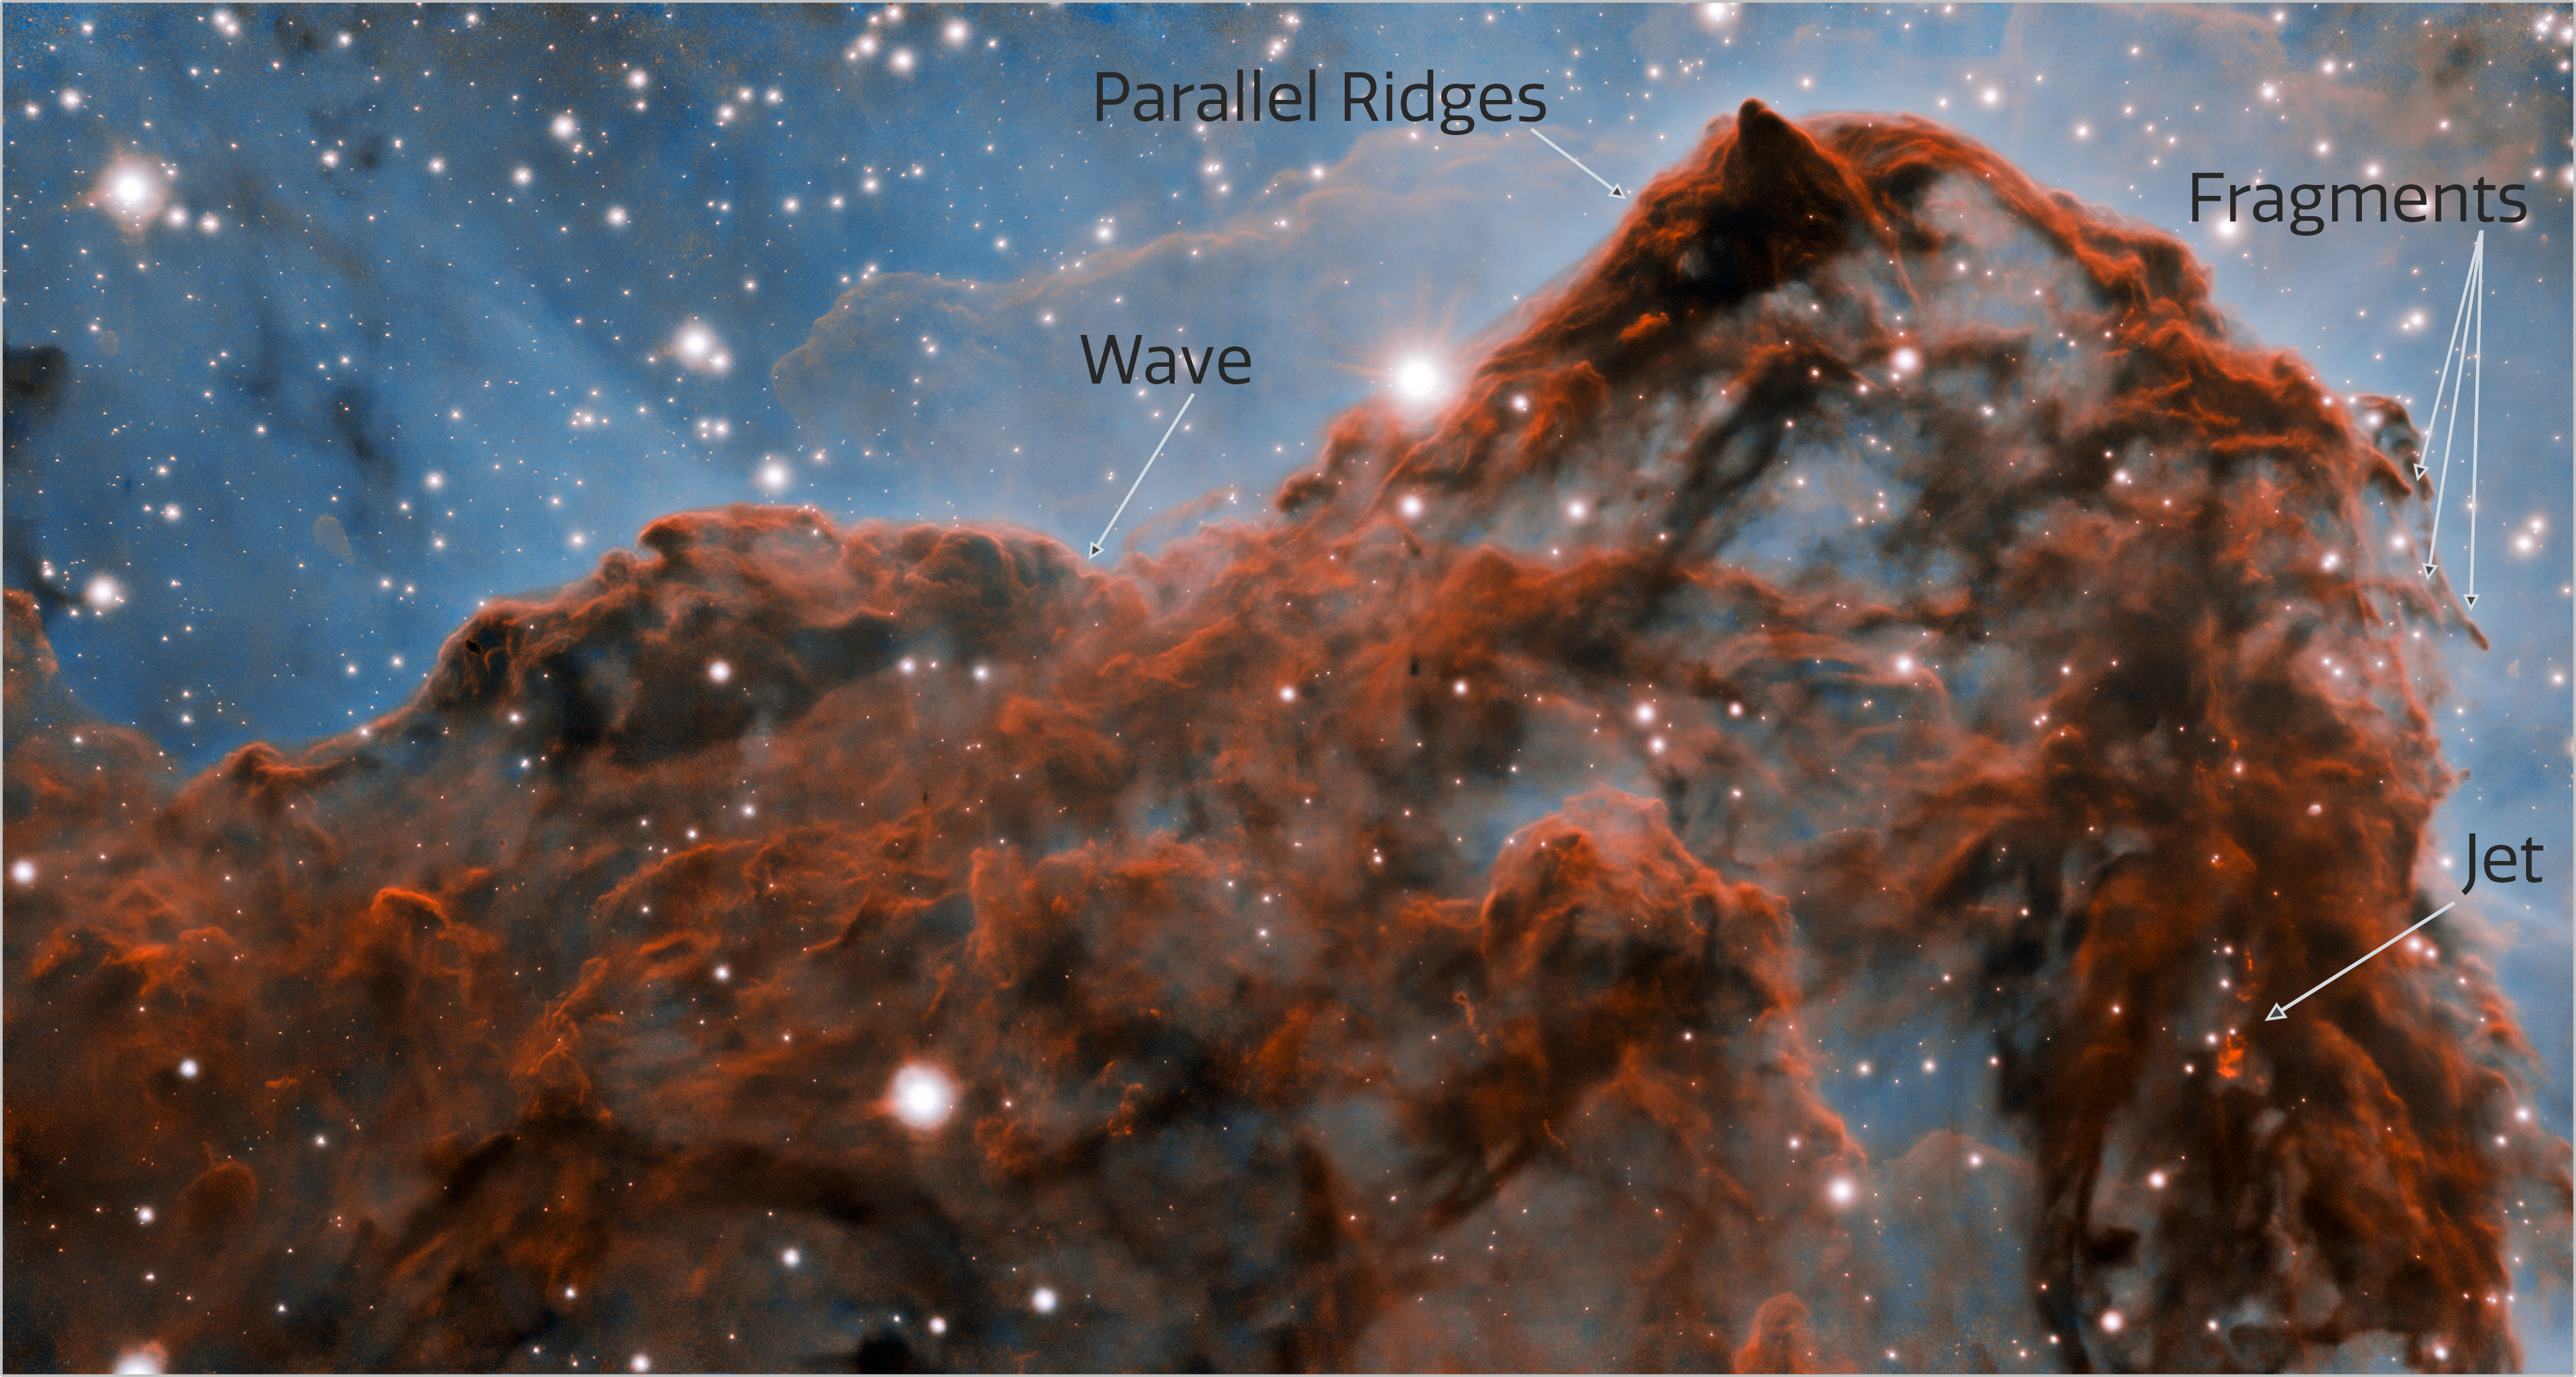

Carina Nebula Western Wall (labeled)

A 50-trillion-km (33-trillion-mile, or 5 light-year) long section of the western wall in the Carina Nebula, as observed with adaptive optics on the Gemini South telescope. This mountainous section of the nebula reveals a number of unusual structures including a long series of parallel ridges that could be produced by a magnetic field, a remarkable almost perfectly smooth wave, and fragments that appear to be in the process of being sheared off the cloud by a strong wind. There is also evidence for a jet of material ejected from a newly-formed star. The exquisite detail seen in the image is in part due to a technology known as adaptive optics, which resulted in a ten-fold improvement in the resolution of the research team’s observations.

Credit: International Gemini Observatory/NOIRLab/NSF/AURA Acknowledgment: PI: Patrick Hartigan (Rice University)Image processing: Patrick Hartigan (Rice University), Travis Rector (University of Alaska Anchorage), Mahdi Zamani & Davide de Martin